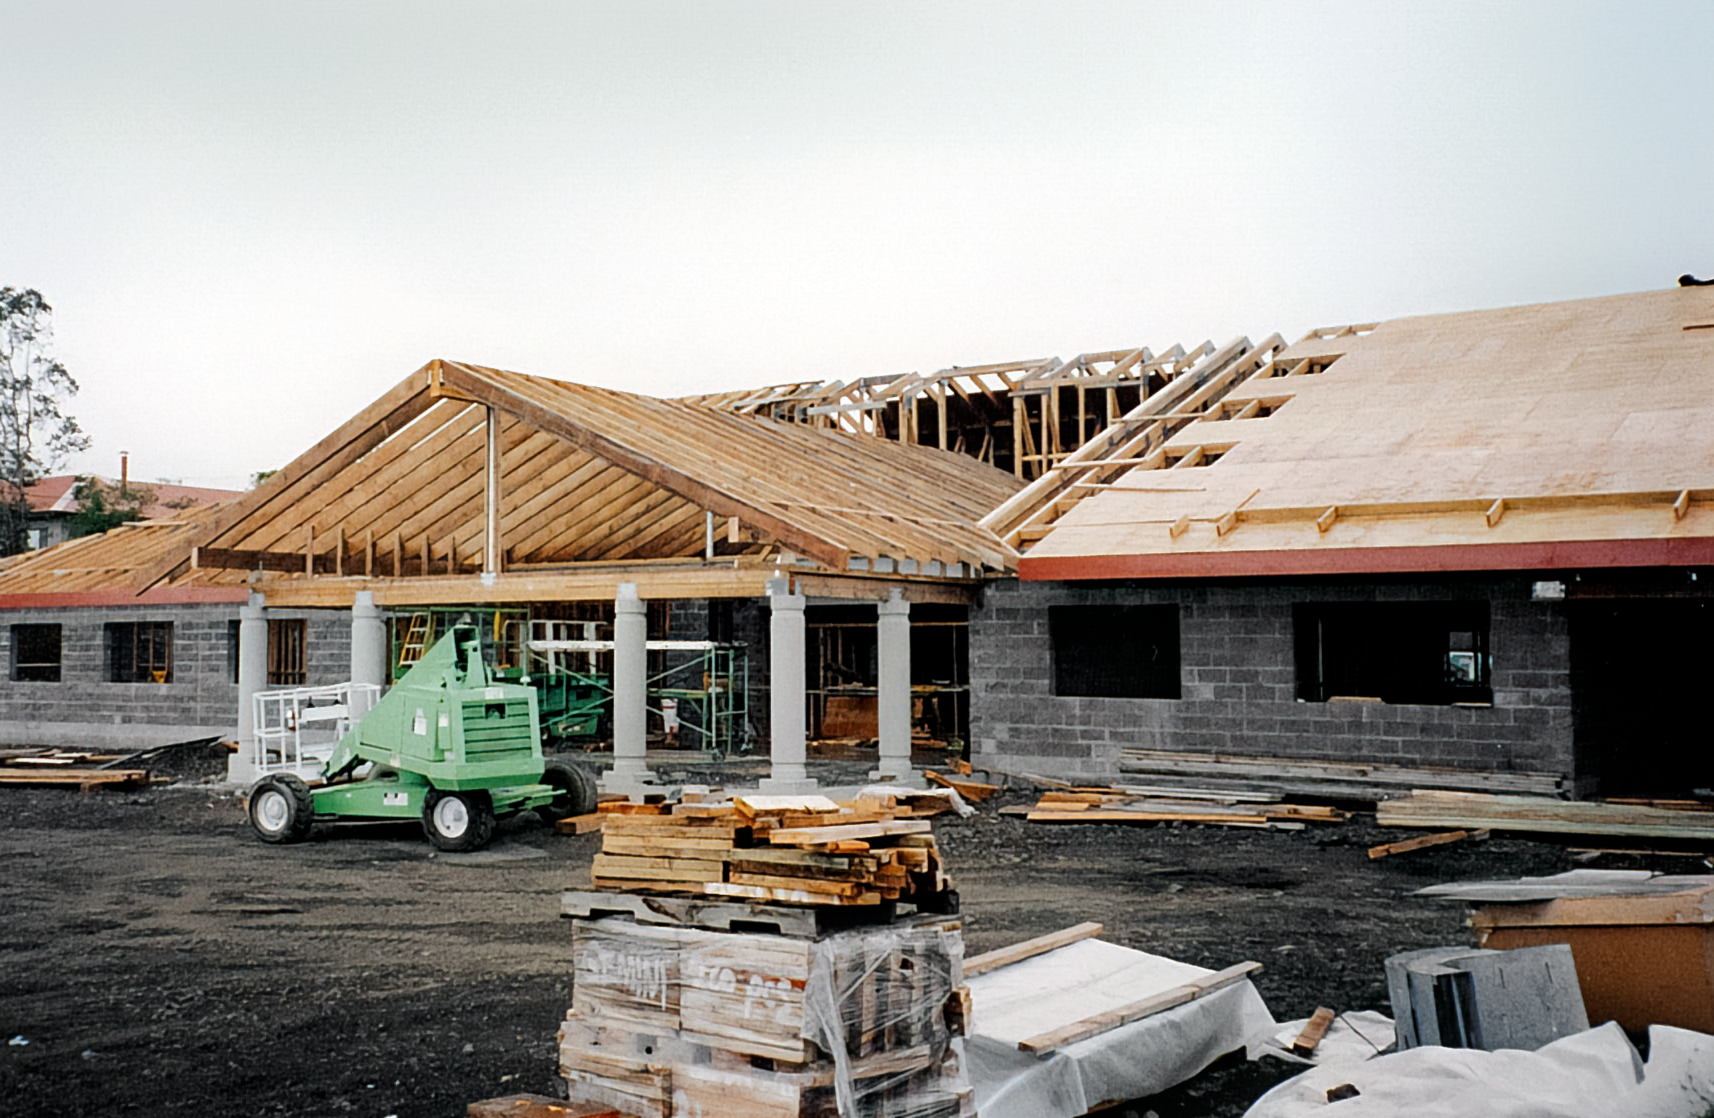

HBF Construction

Construction on the Hawai’i Base Facility for the Gemini North telescope in 1998.

Credit: International Gemini Observatory/NOIRLab/NSF/AURA